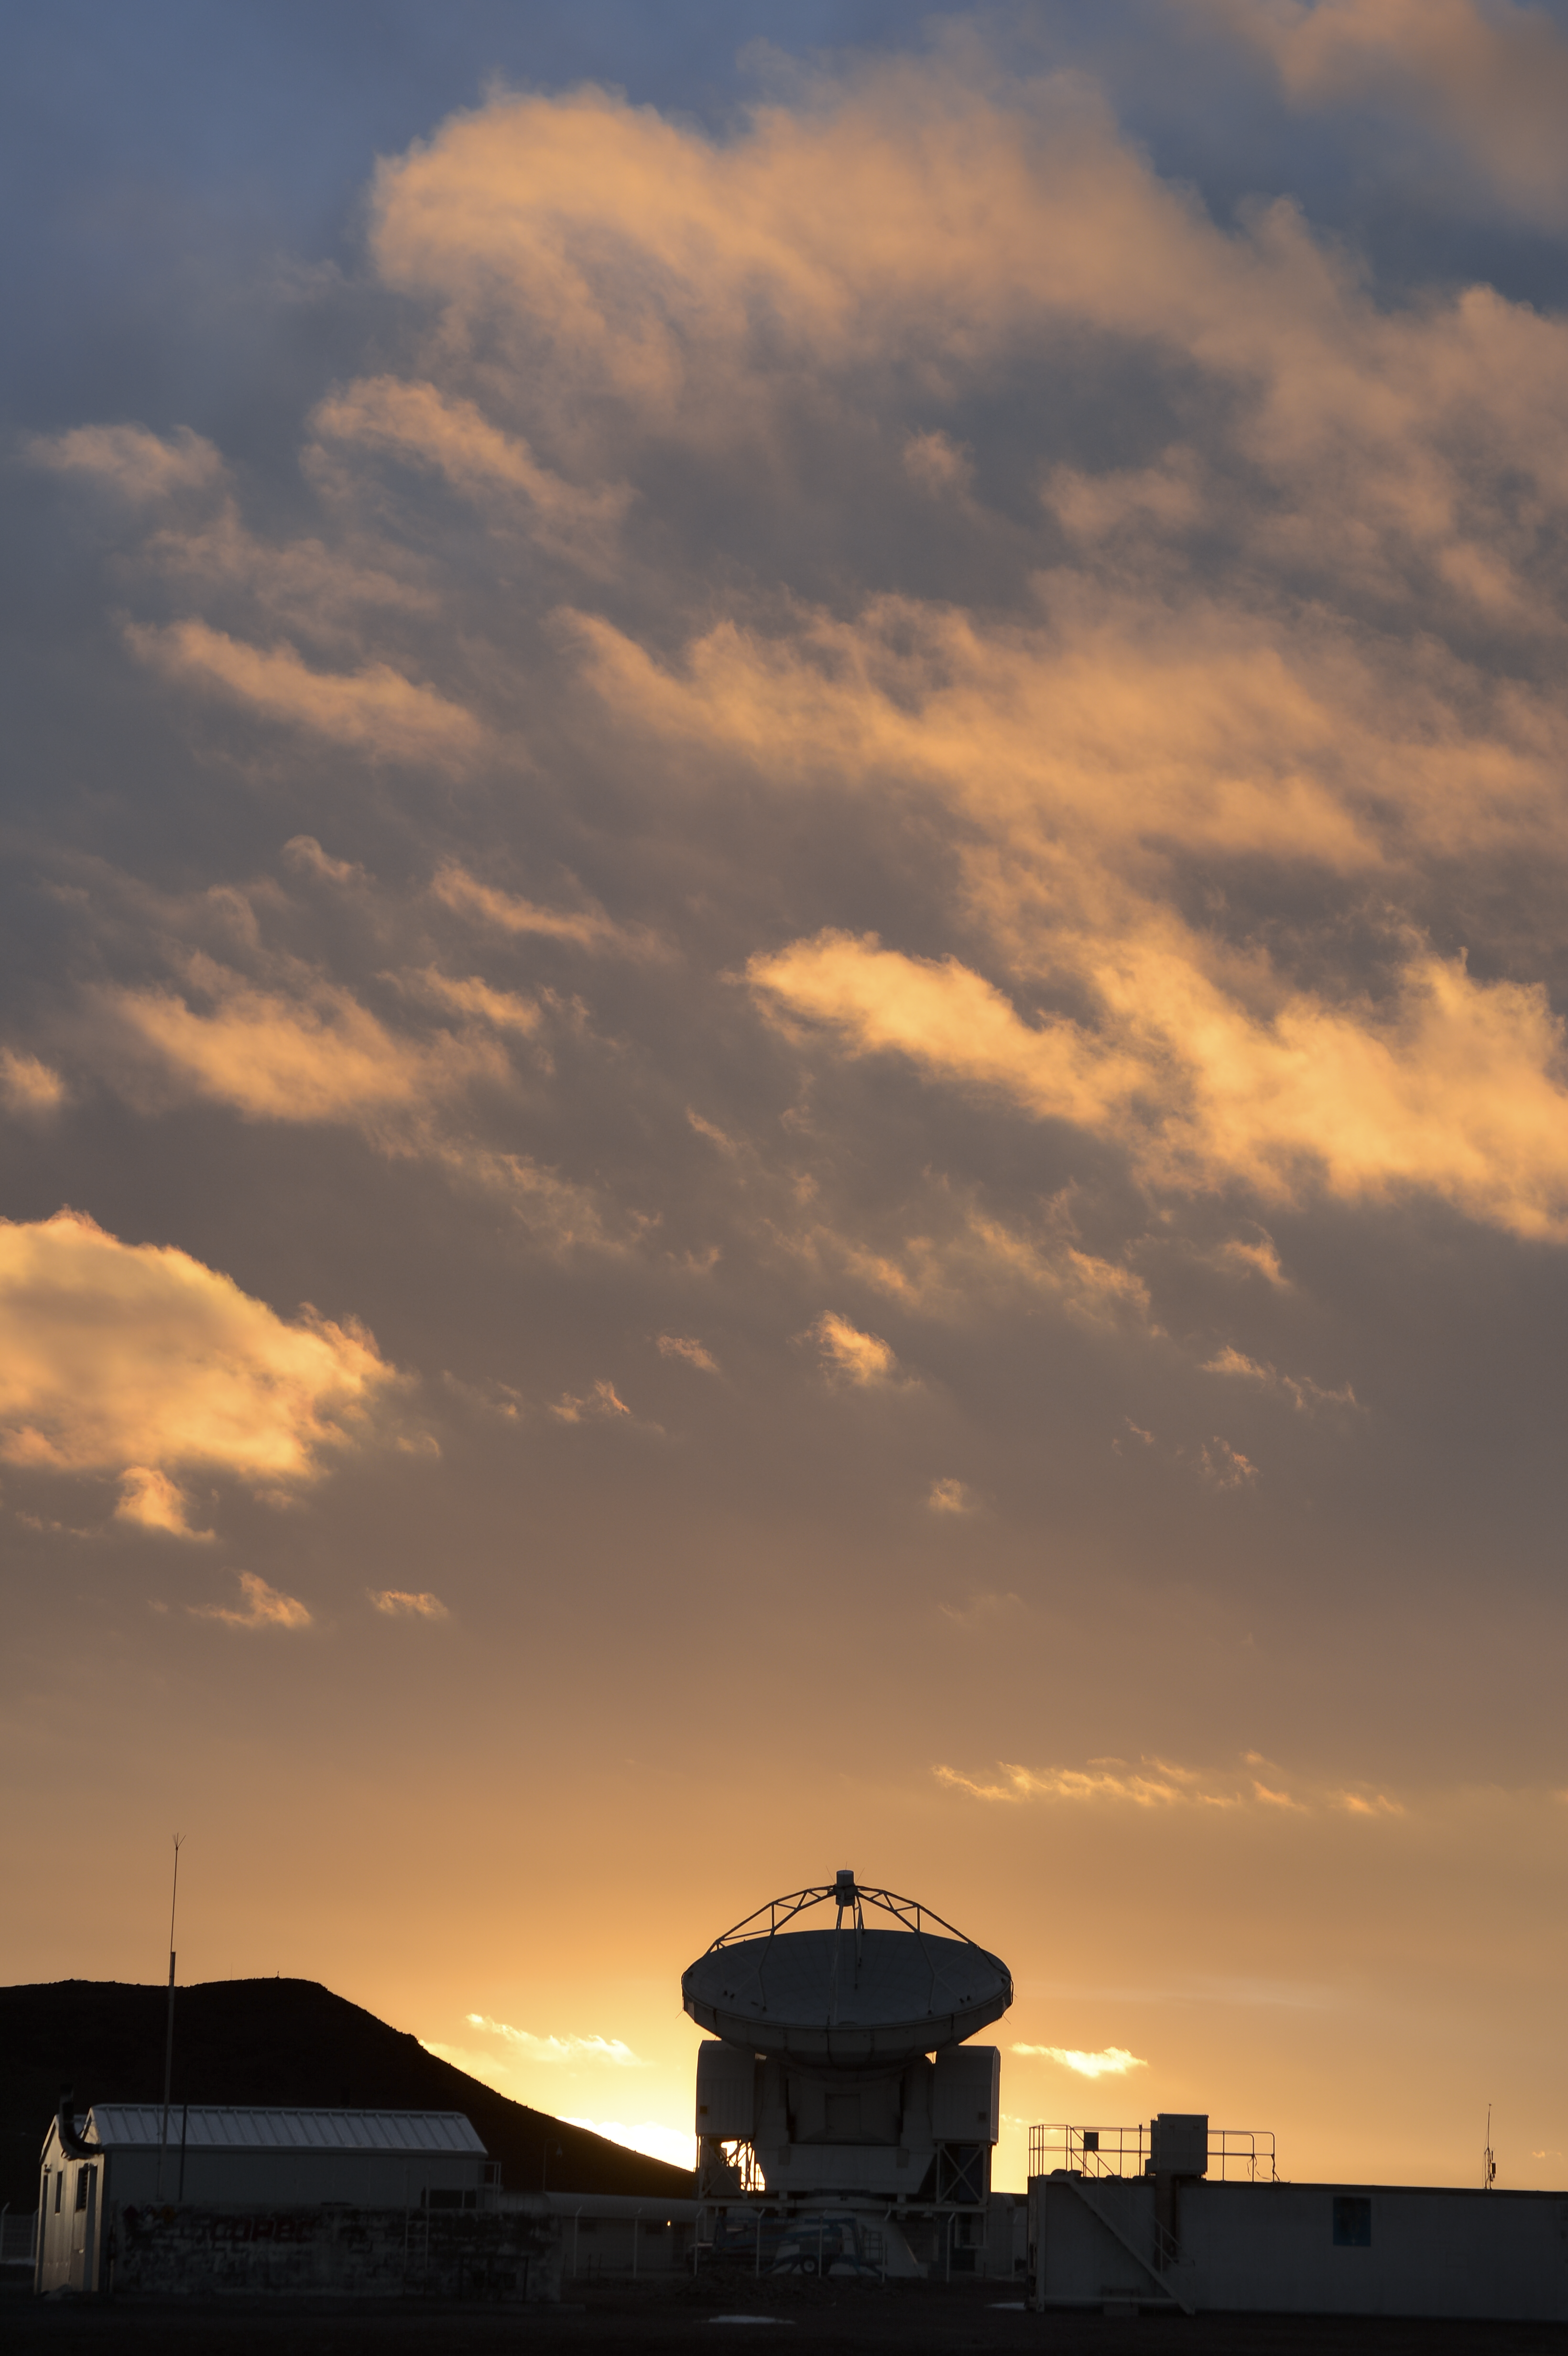

APEX and the clouds

The silhouette of the Atacama Pathfinder Experiment telescope (APEX), is seen in this image. Right next door to it, the 66 antennas of the ALMA observatory are spread out.

Credit: C. Durán/ESO